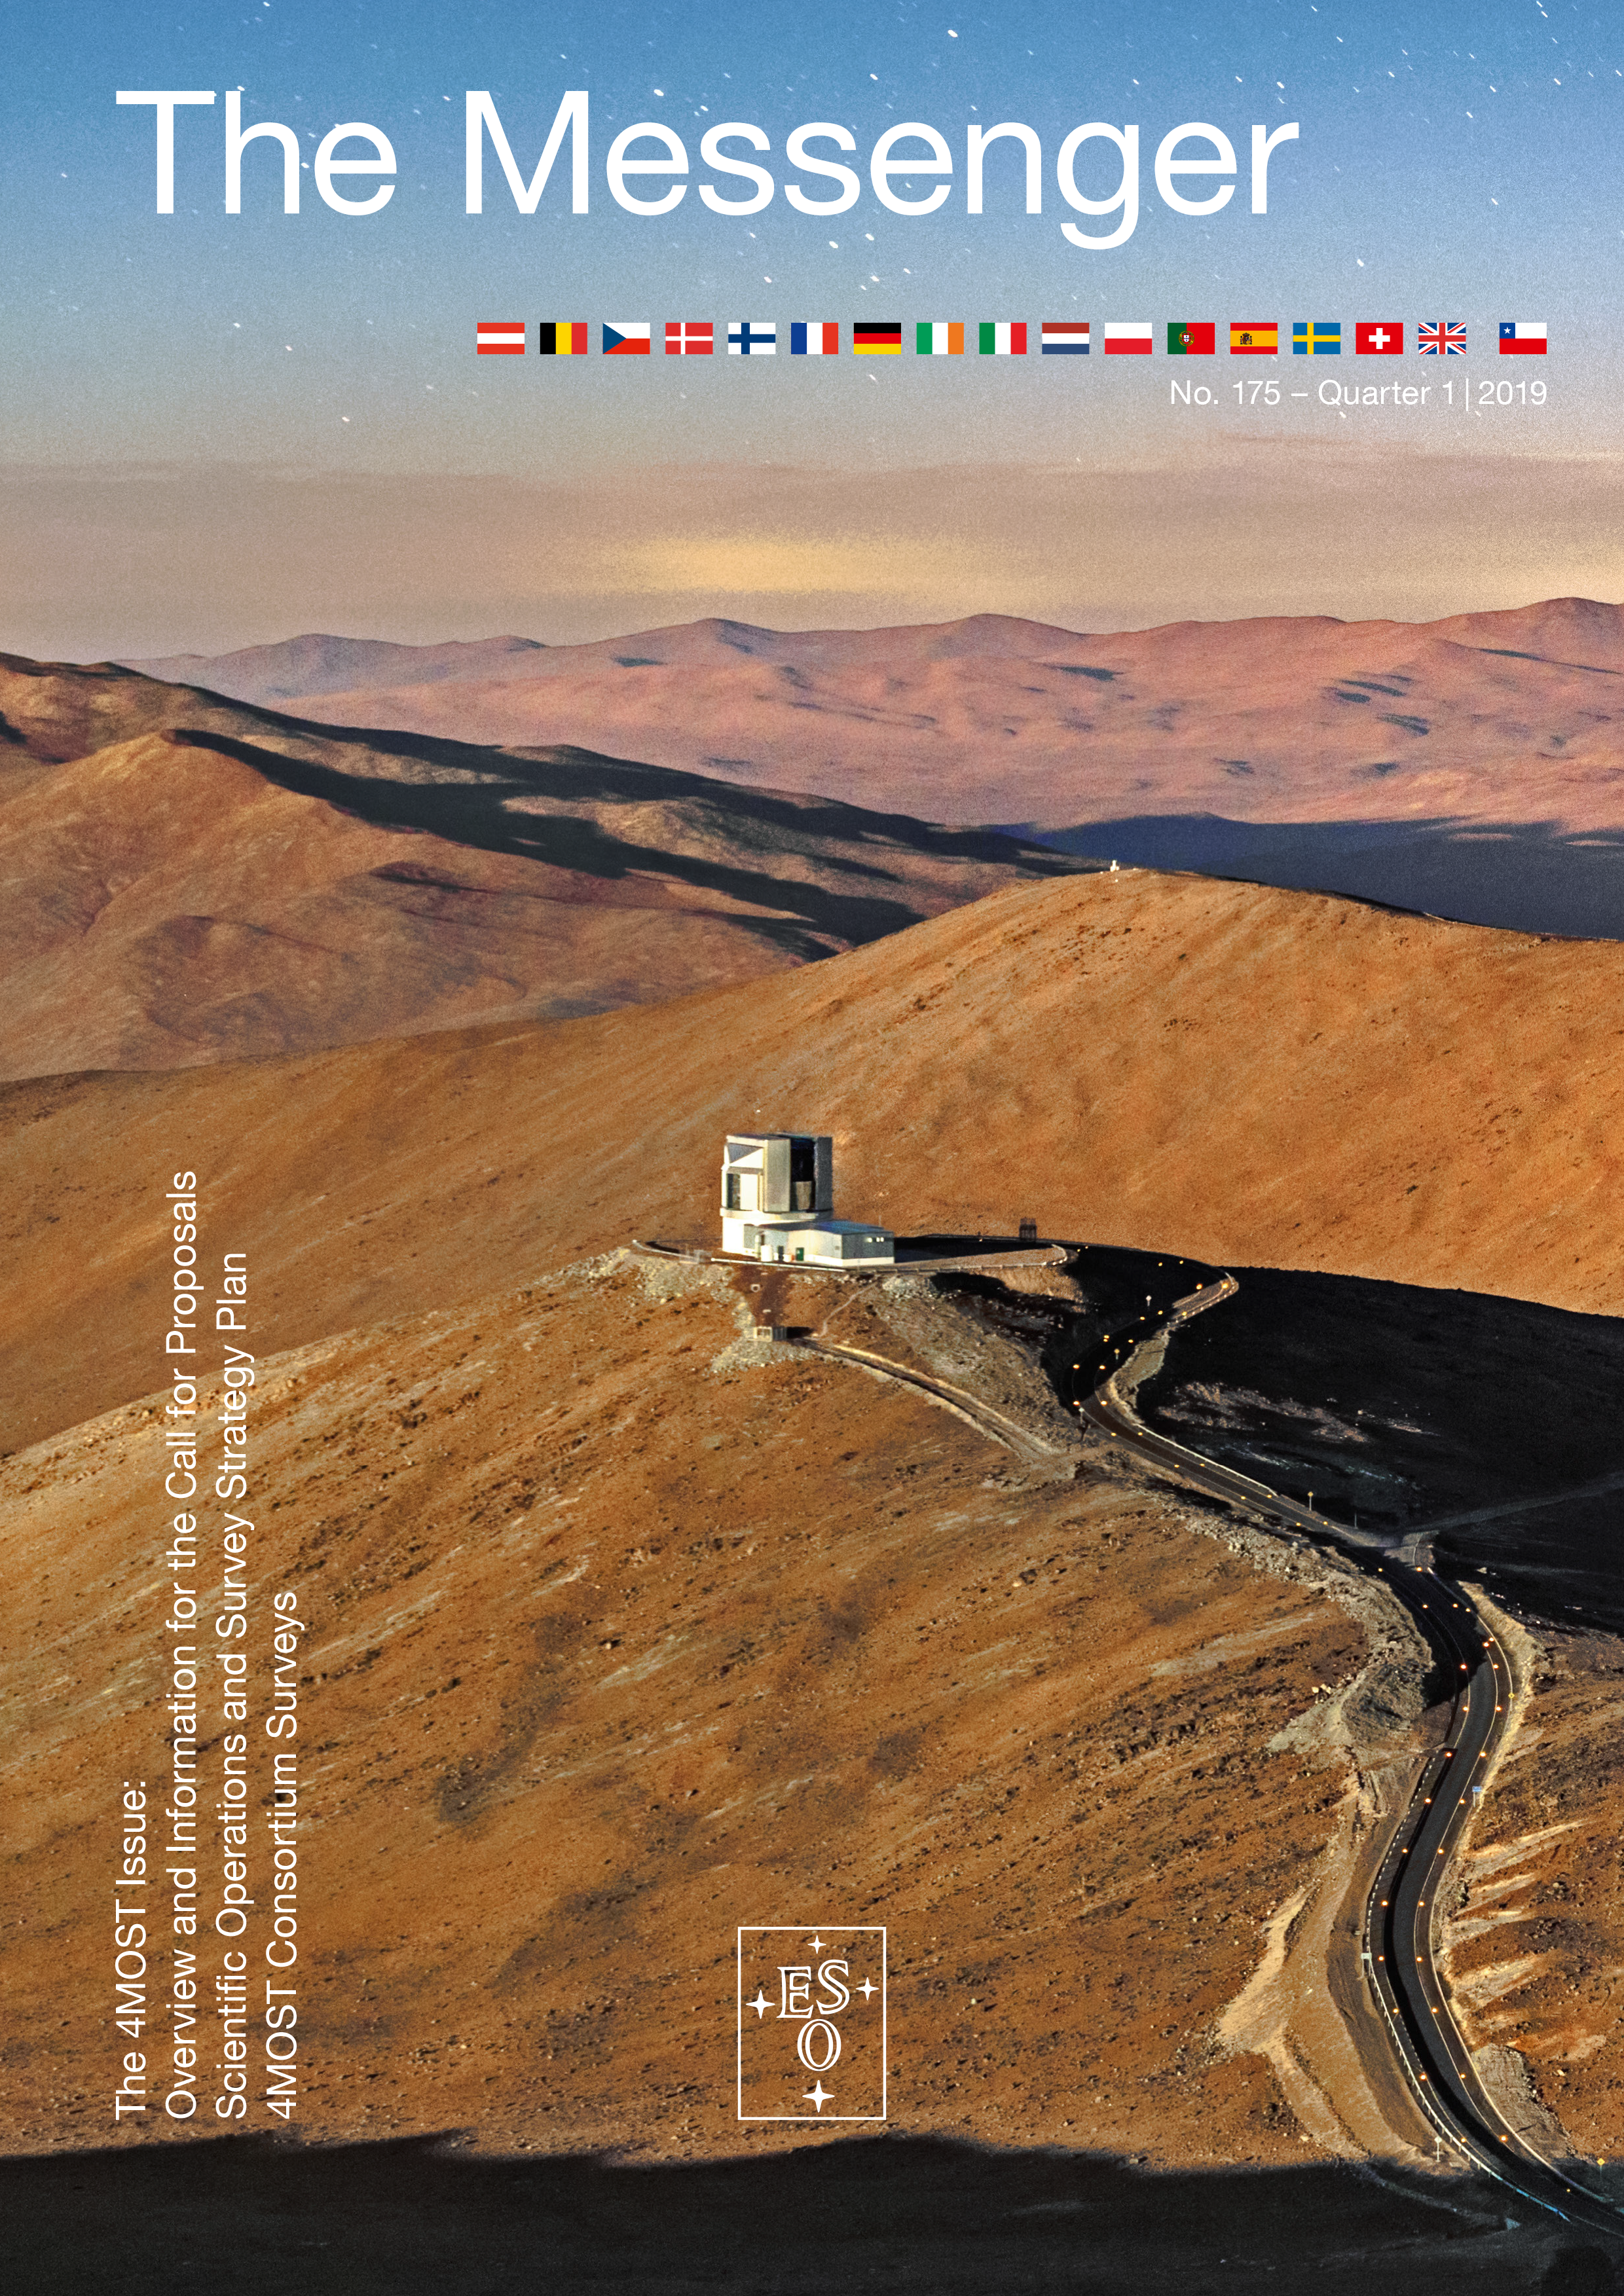

Cover of Messenger 175

Download The Messenger in PDF format or visit The Messenger website to subscribe and receive a free printed copy.

Credit: ESO